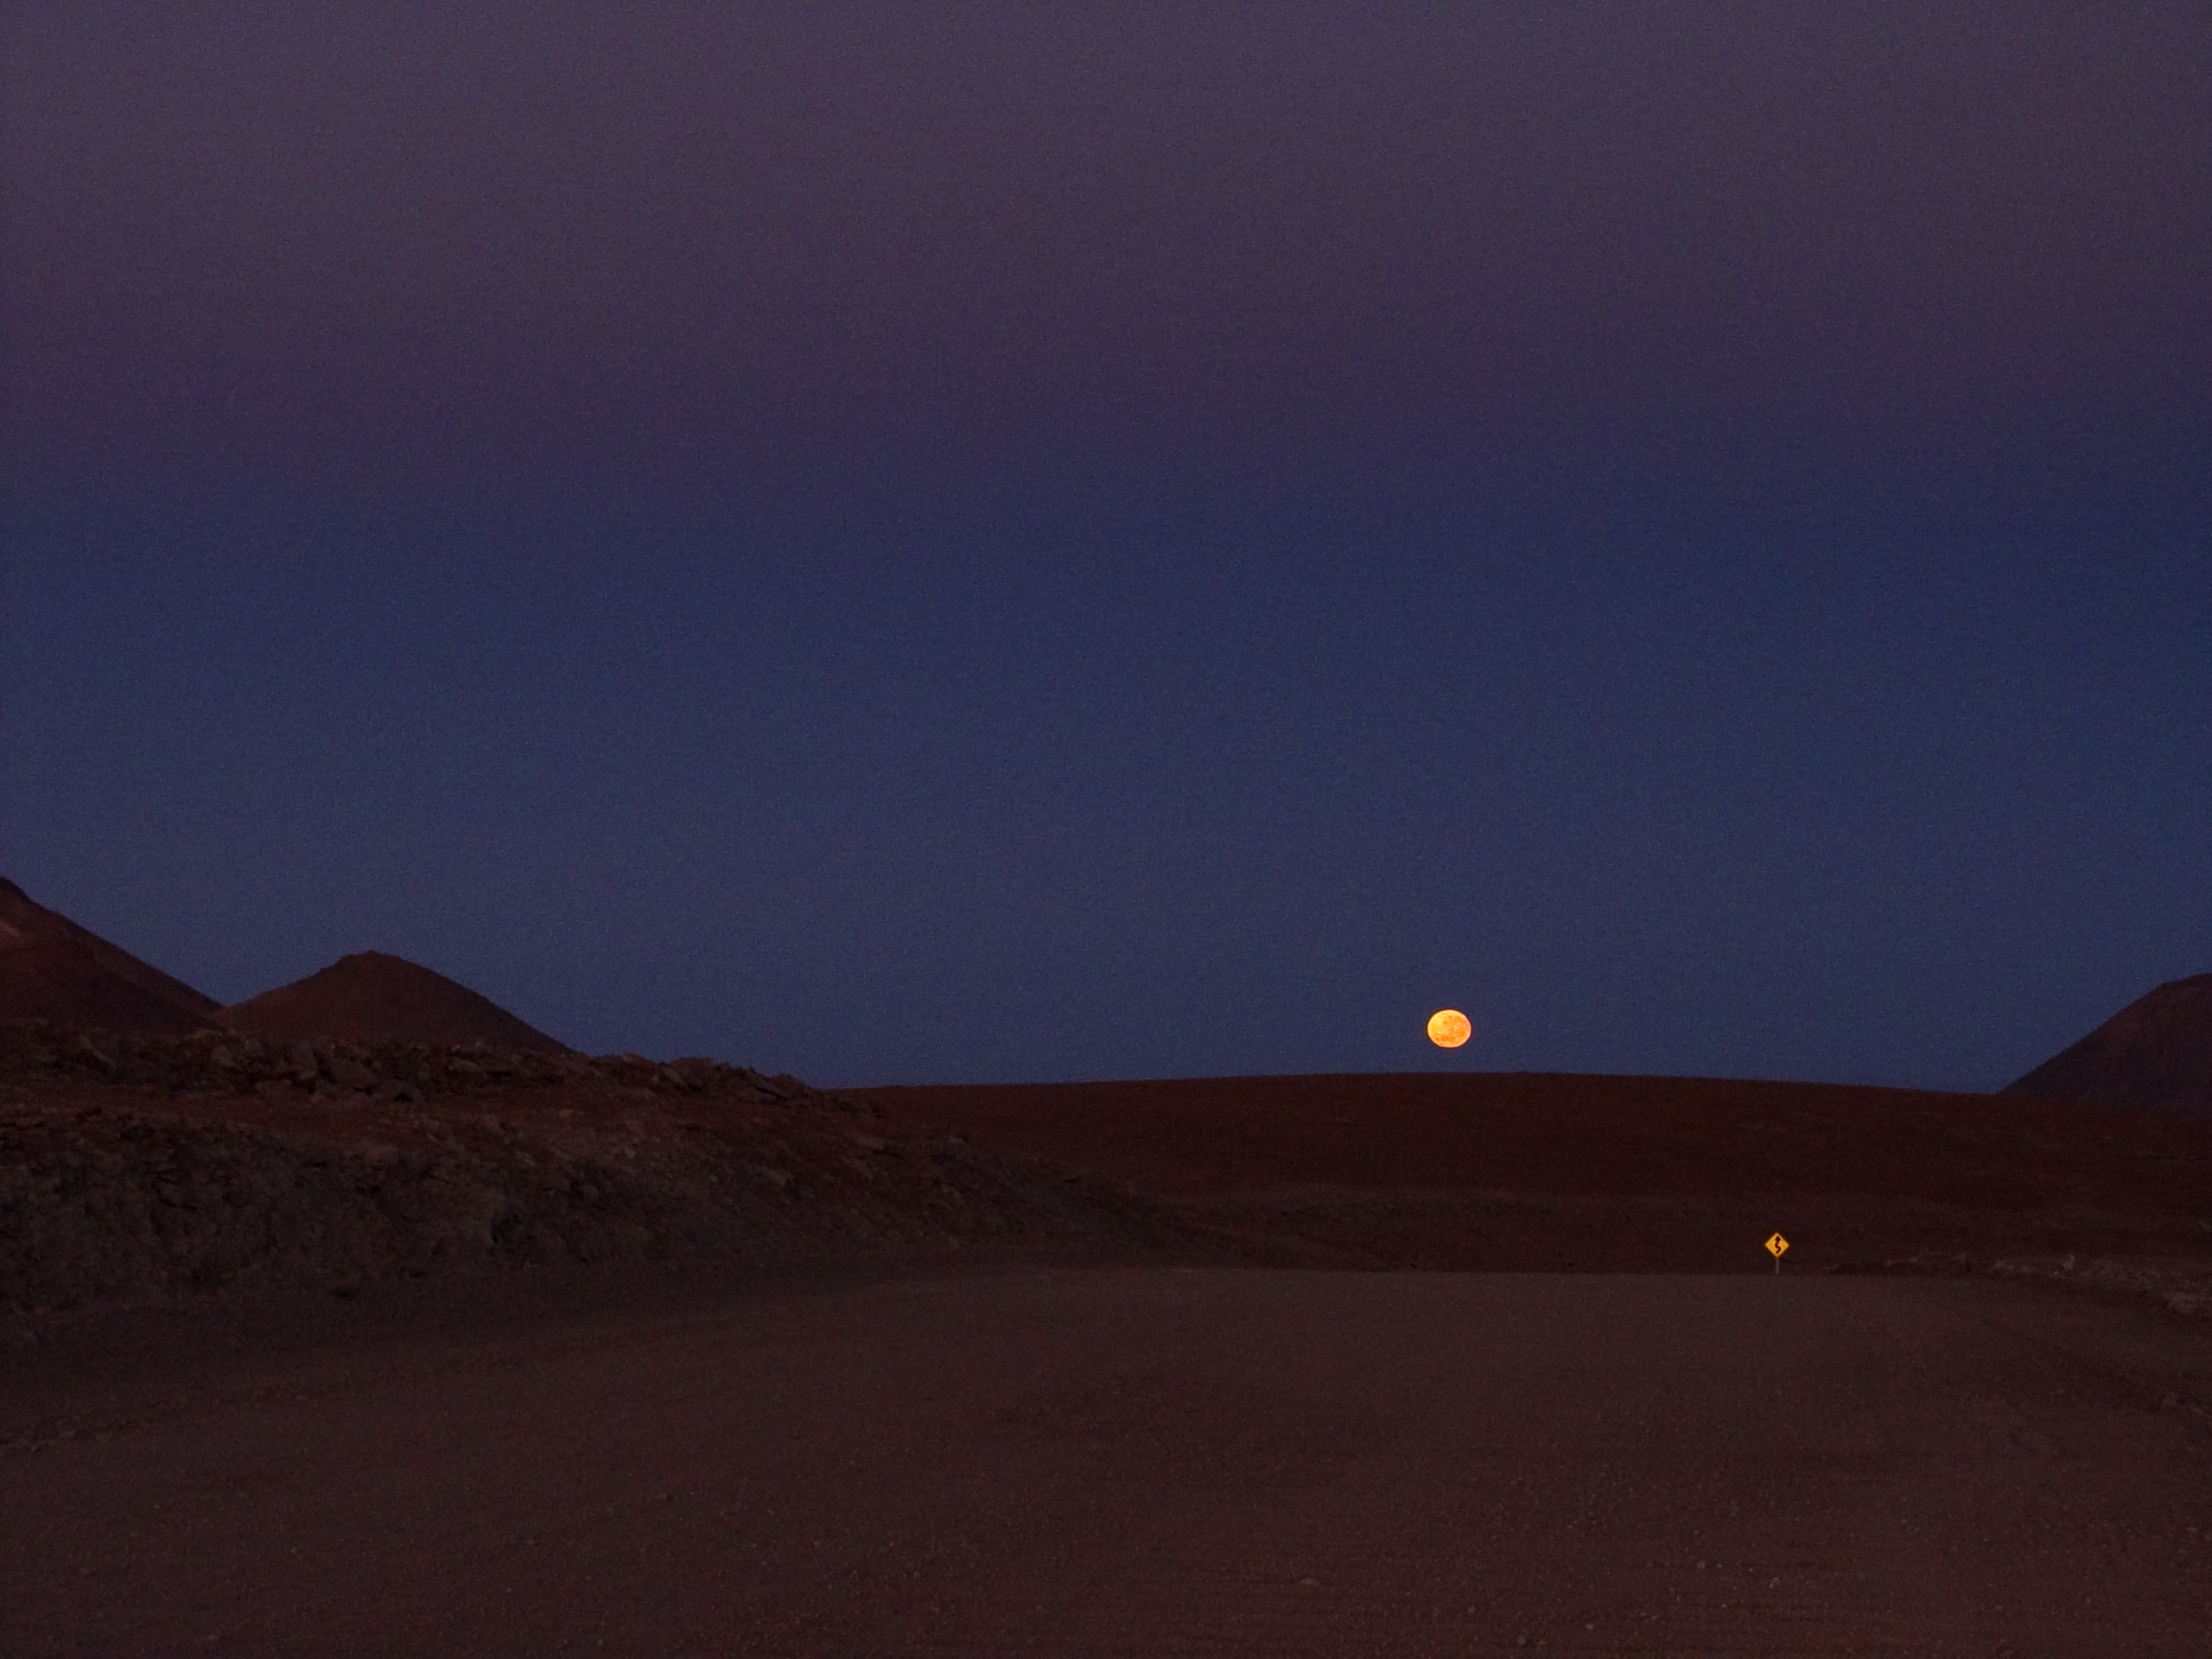

Moonset at ALMA

Moonset above the 12-metre-wide access road to the ALMA Array Operations Site (AOS), on the Chajnantor Plateau, at 5000 m altitude. The ALMA road was built to connect the public road between the villages of San Pedro de Atacama and Toconao to the Chajnantor Plateau. The road has been built with the minimum slope possible and no inclination on the curves, following the technical specifications required by the ALMA antenna transporters.

Credit: ESO